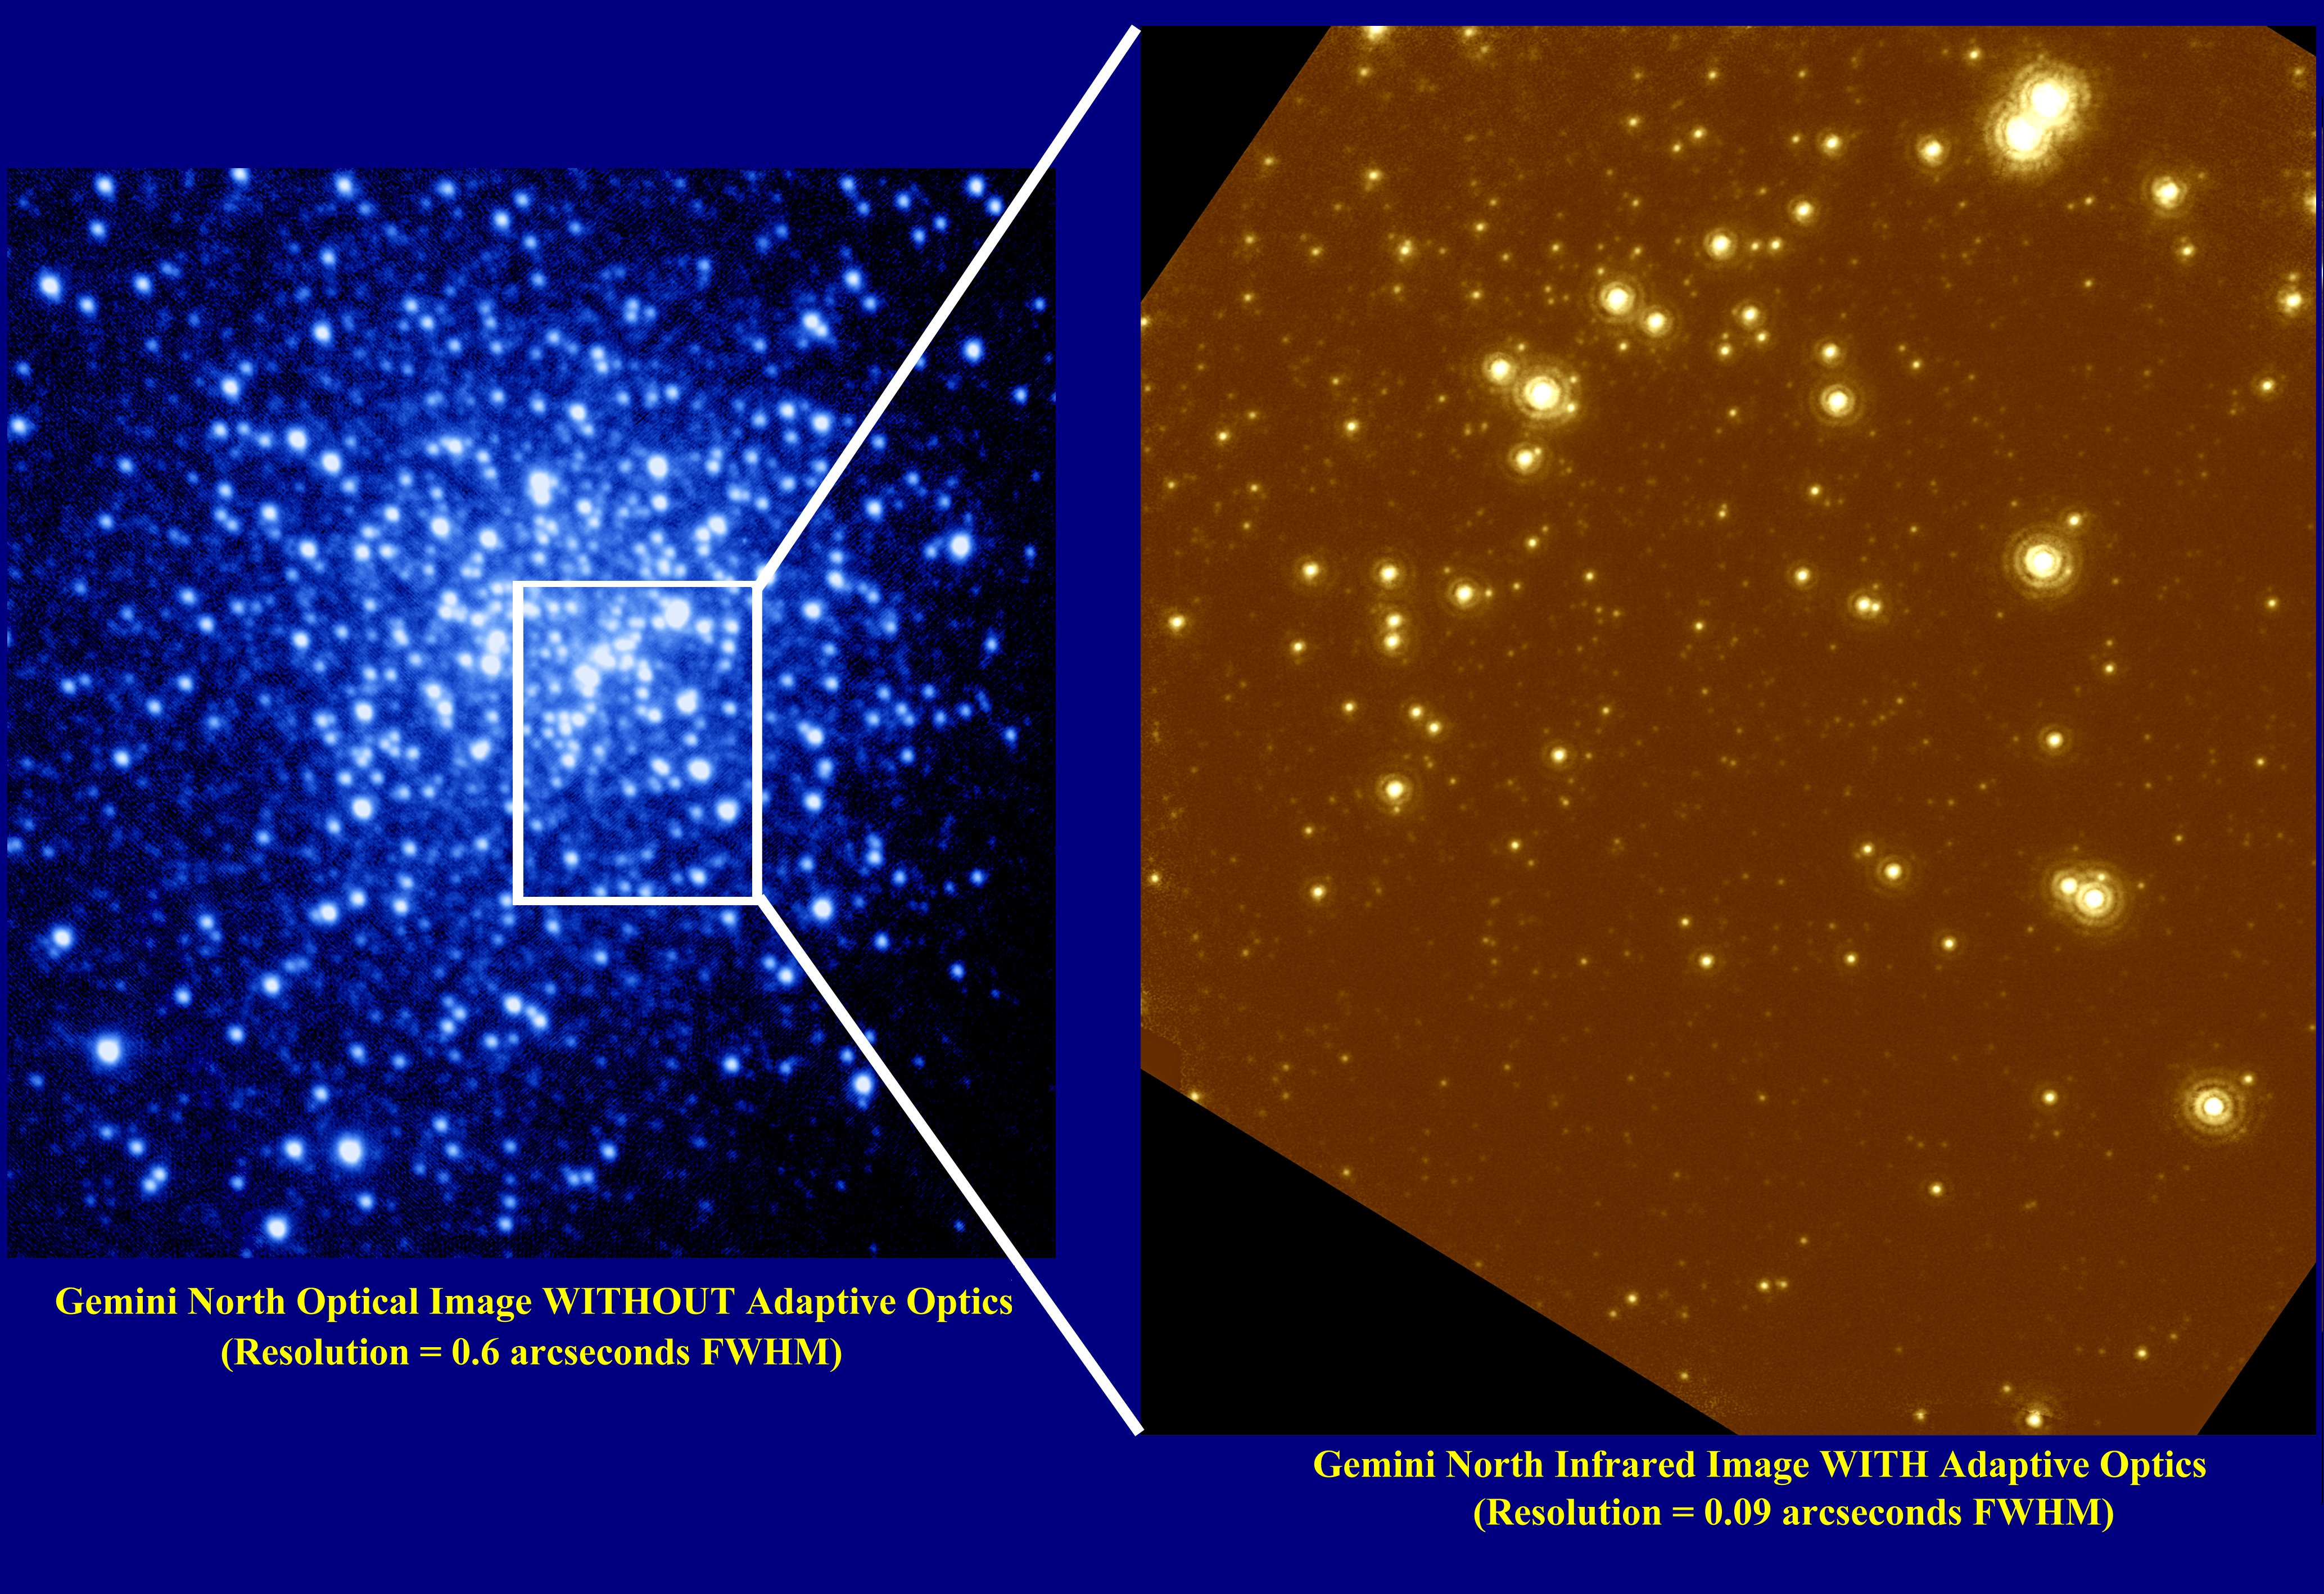

Globular Cluster NGC 6934

These images are of the central region of NGC 6934, a globular cluster located 50,000 light years from Earth. Although this star cluster is very distant, it is still well within our Galaxy, the Milky Way.

Credit: Gemini Observatory, US National Science Foundation, and University of Hawaii Institute for Astronomy